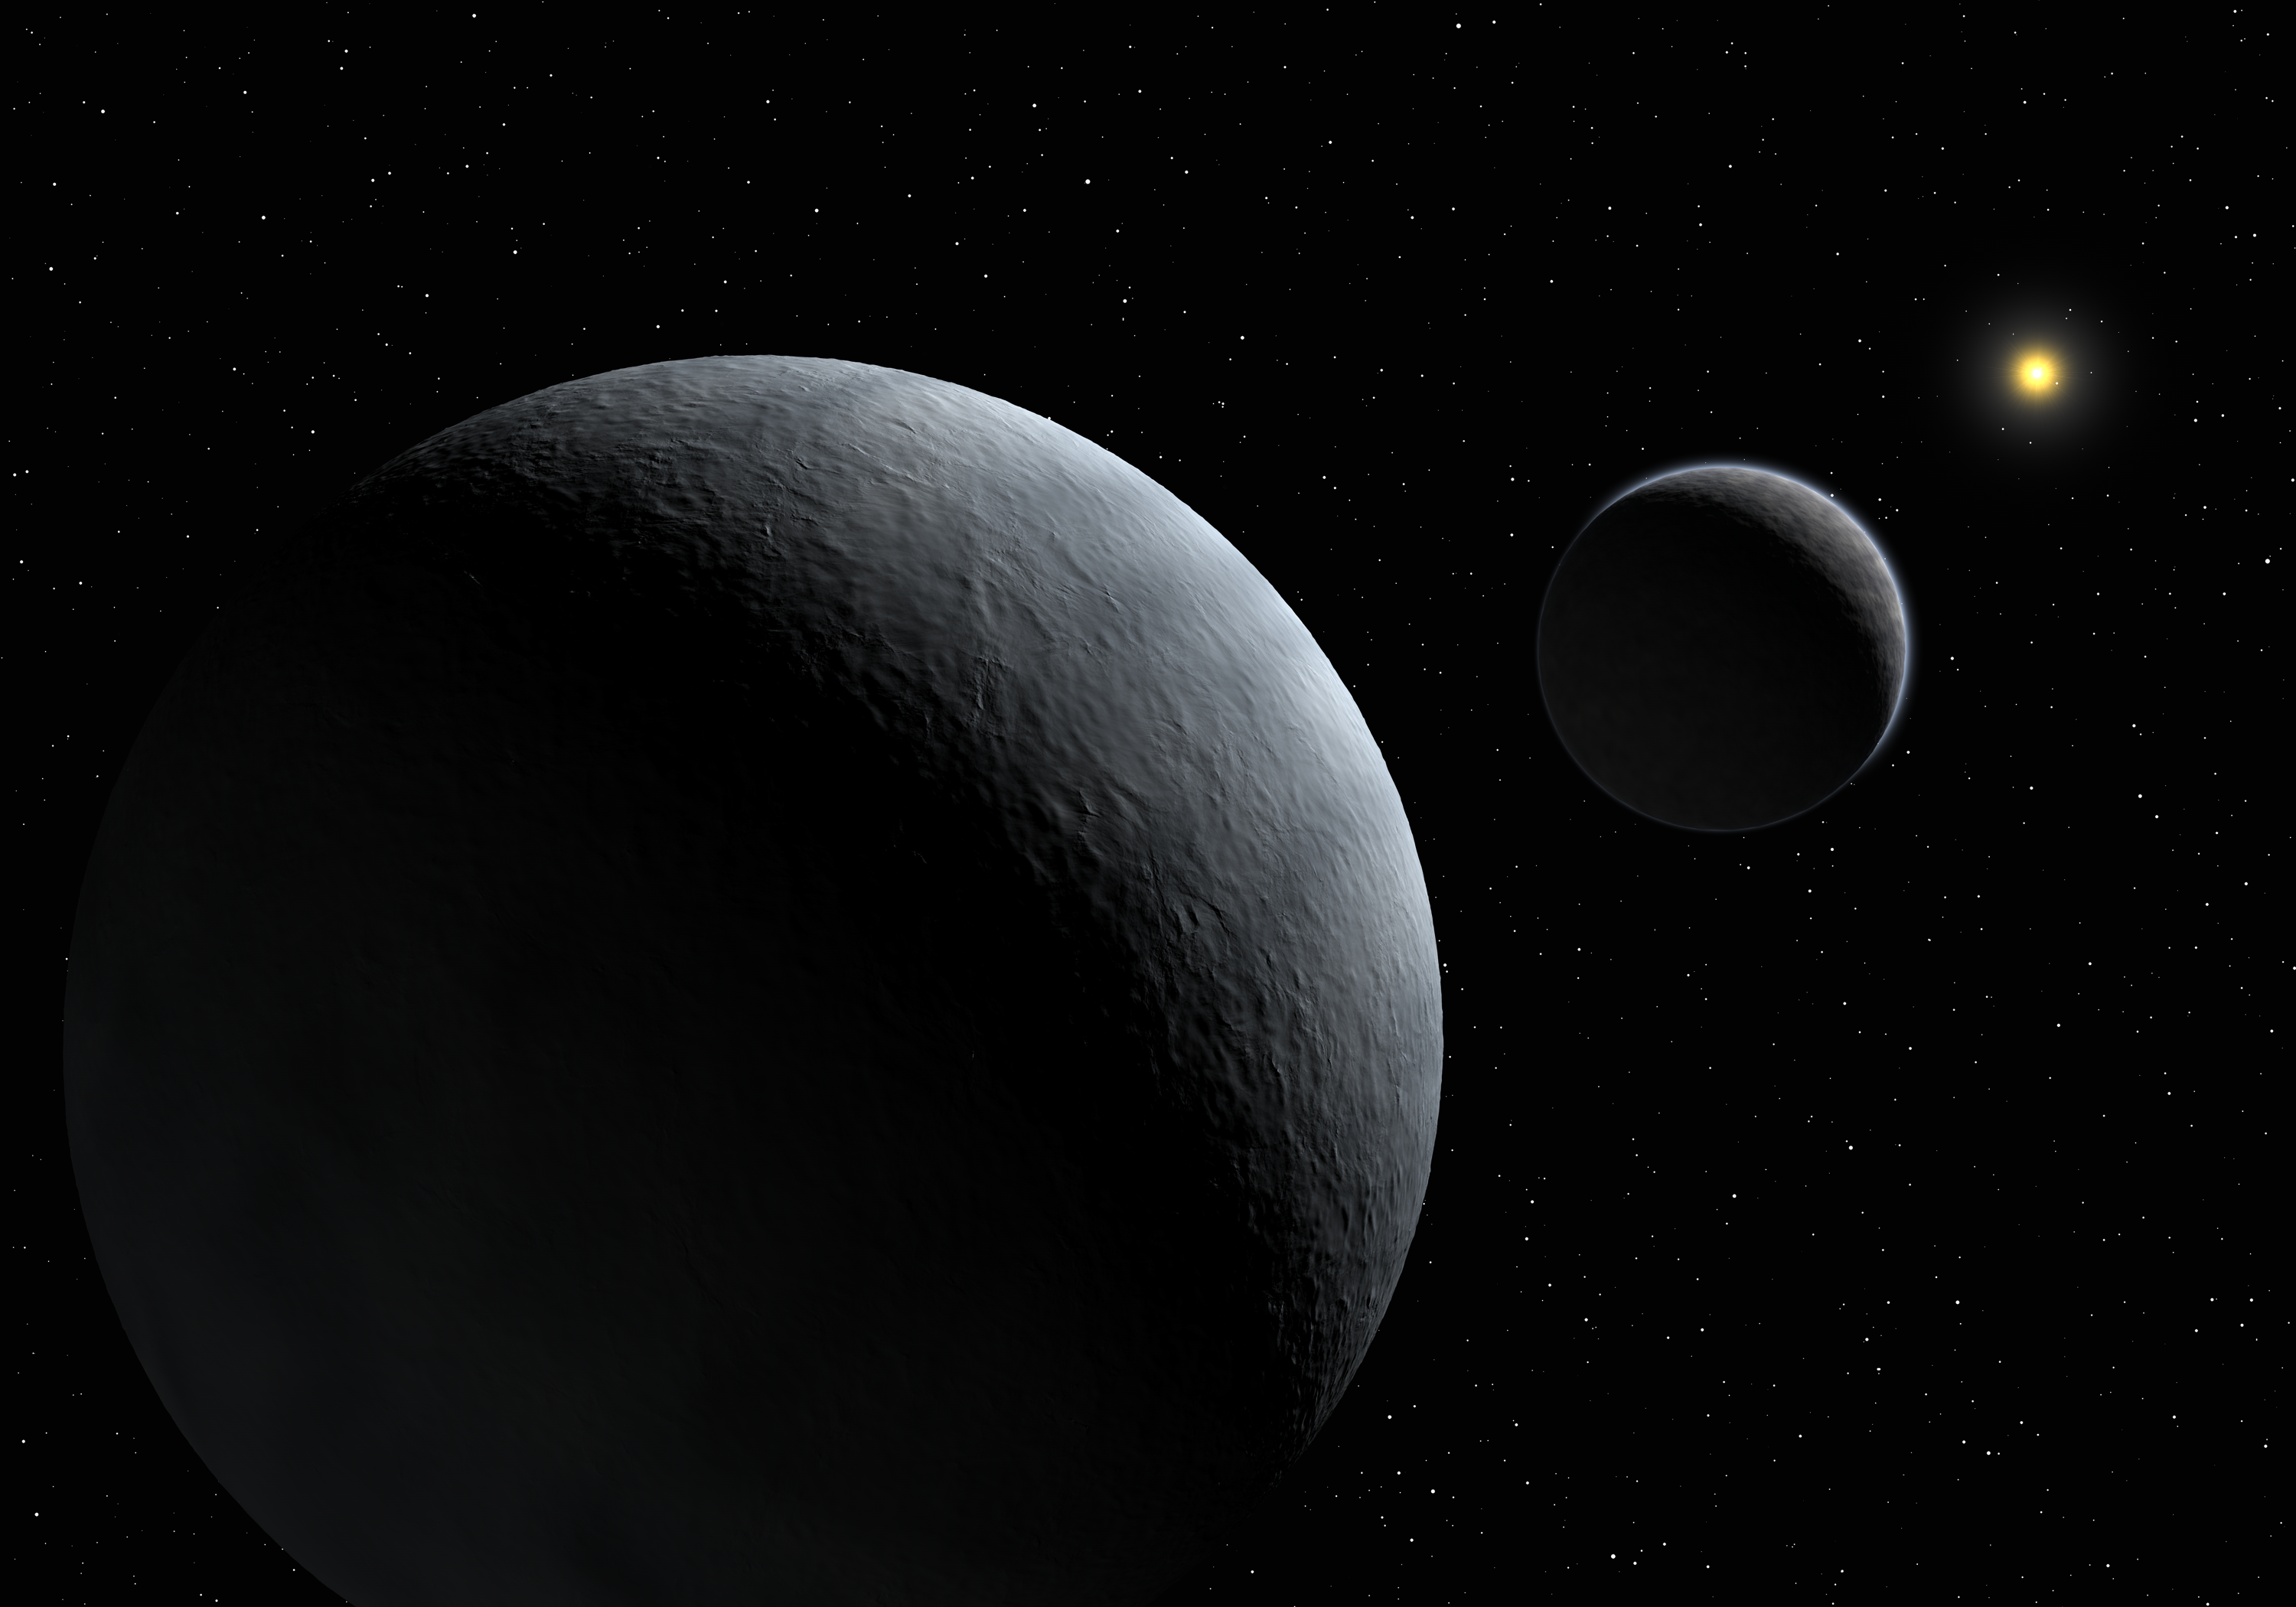

Pluto-Charon system

Artist's Impression of the Pluto-Charon system. Observing a very rare occultation of a star by Pluto's satellite Charon from three different sites, including Paranal, home of the VLT, astronomers were able to determine with great accuracy the radius and density of the satellite to the farthest planet. The density, 1.71 that of water, is indicative of an icy body with about slightly more than half of rocks. The observations also put strong constraints on the existence of an atmosphere around Charon.

Credit: ESO